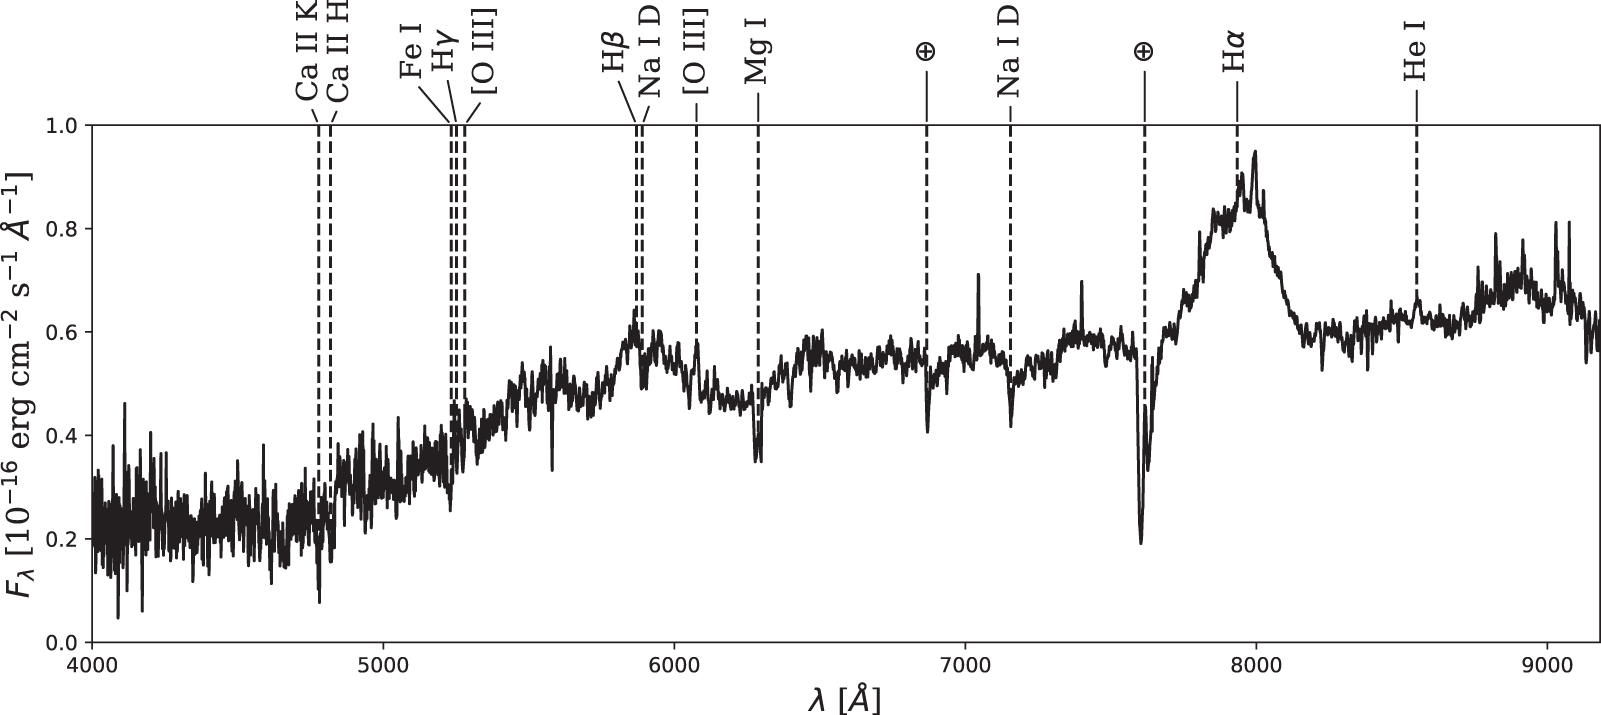

GMOS spectrum of J0045+41 with all identified lines labeled

GMOS spectrum of J0045+41 with all identified lines labeled.

Credit: International Gemini Observatory/NOIRLab/NSF/AURA